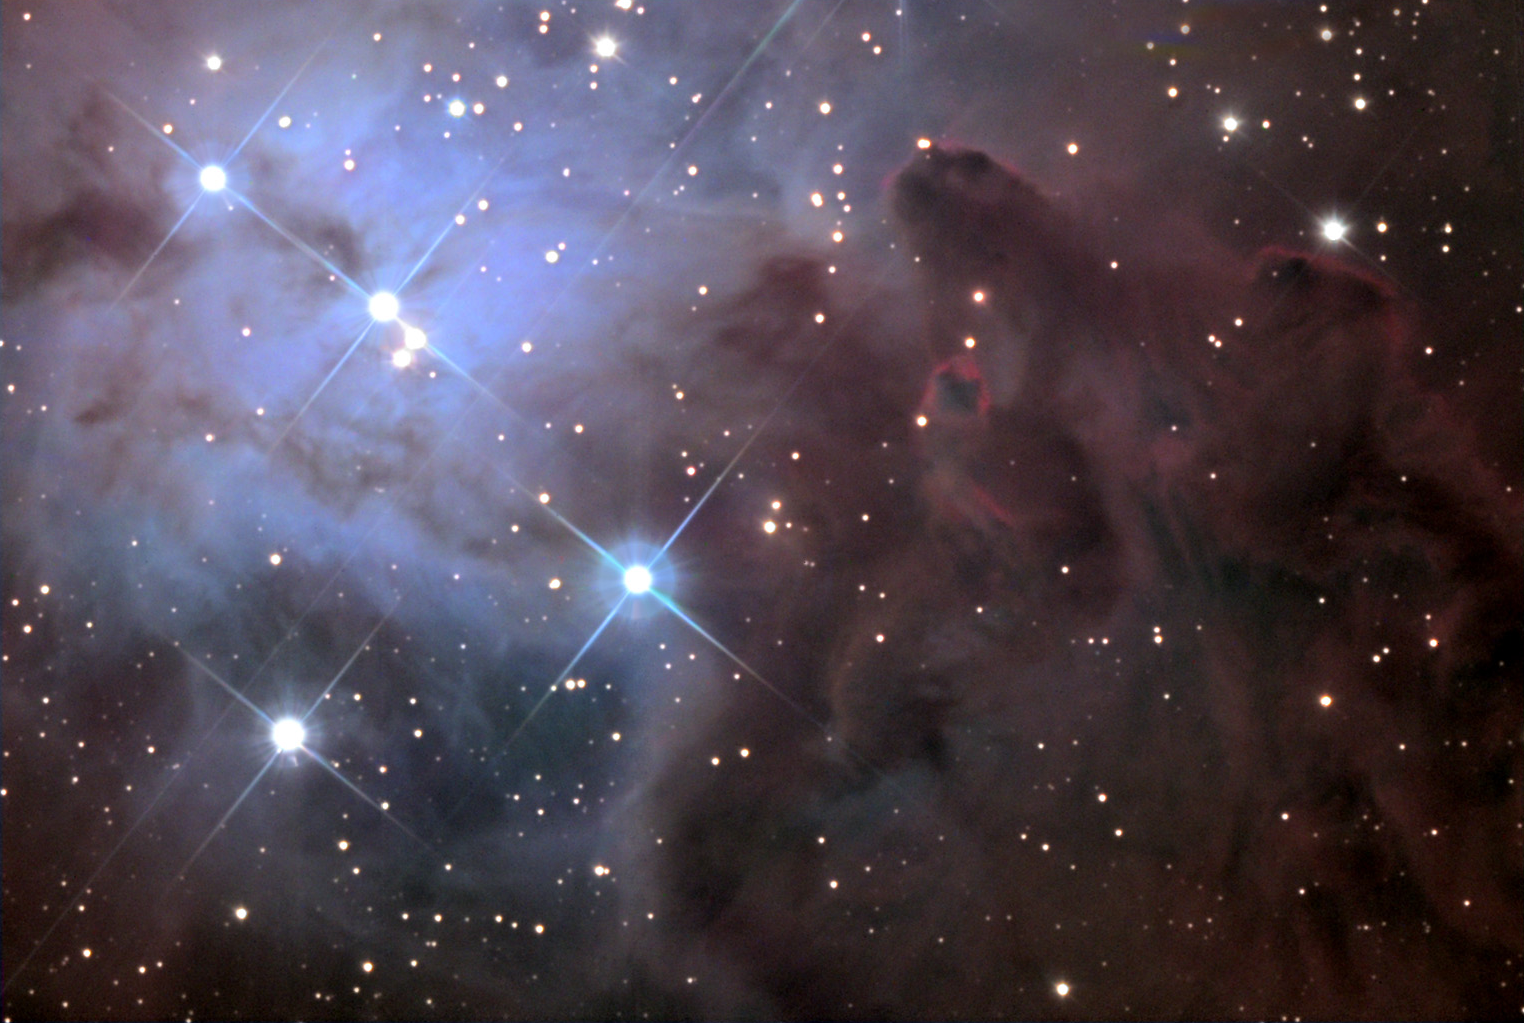

The Fox Fur Nebula

This dusty nebula surrounds a region of young stars, located near the Cone Nebula and the Eagle Nebula. It was featured as an APOD back in 2008.

This image was taken as part of Advanced Observing Program (AOP) program during 2014 at Kitt Peak Visitor Center.

Credit: KPNO/NOIRLab/NSF/AURA/Michael and Michael McGuiggan/Adam Block